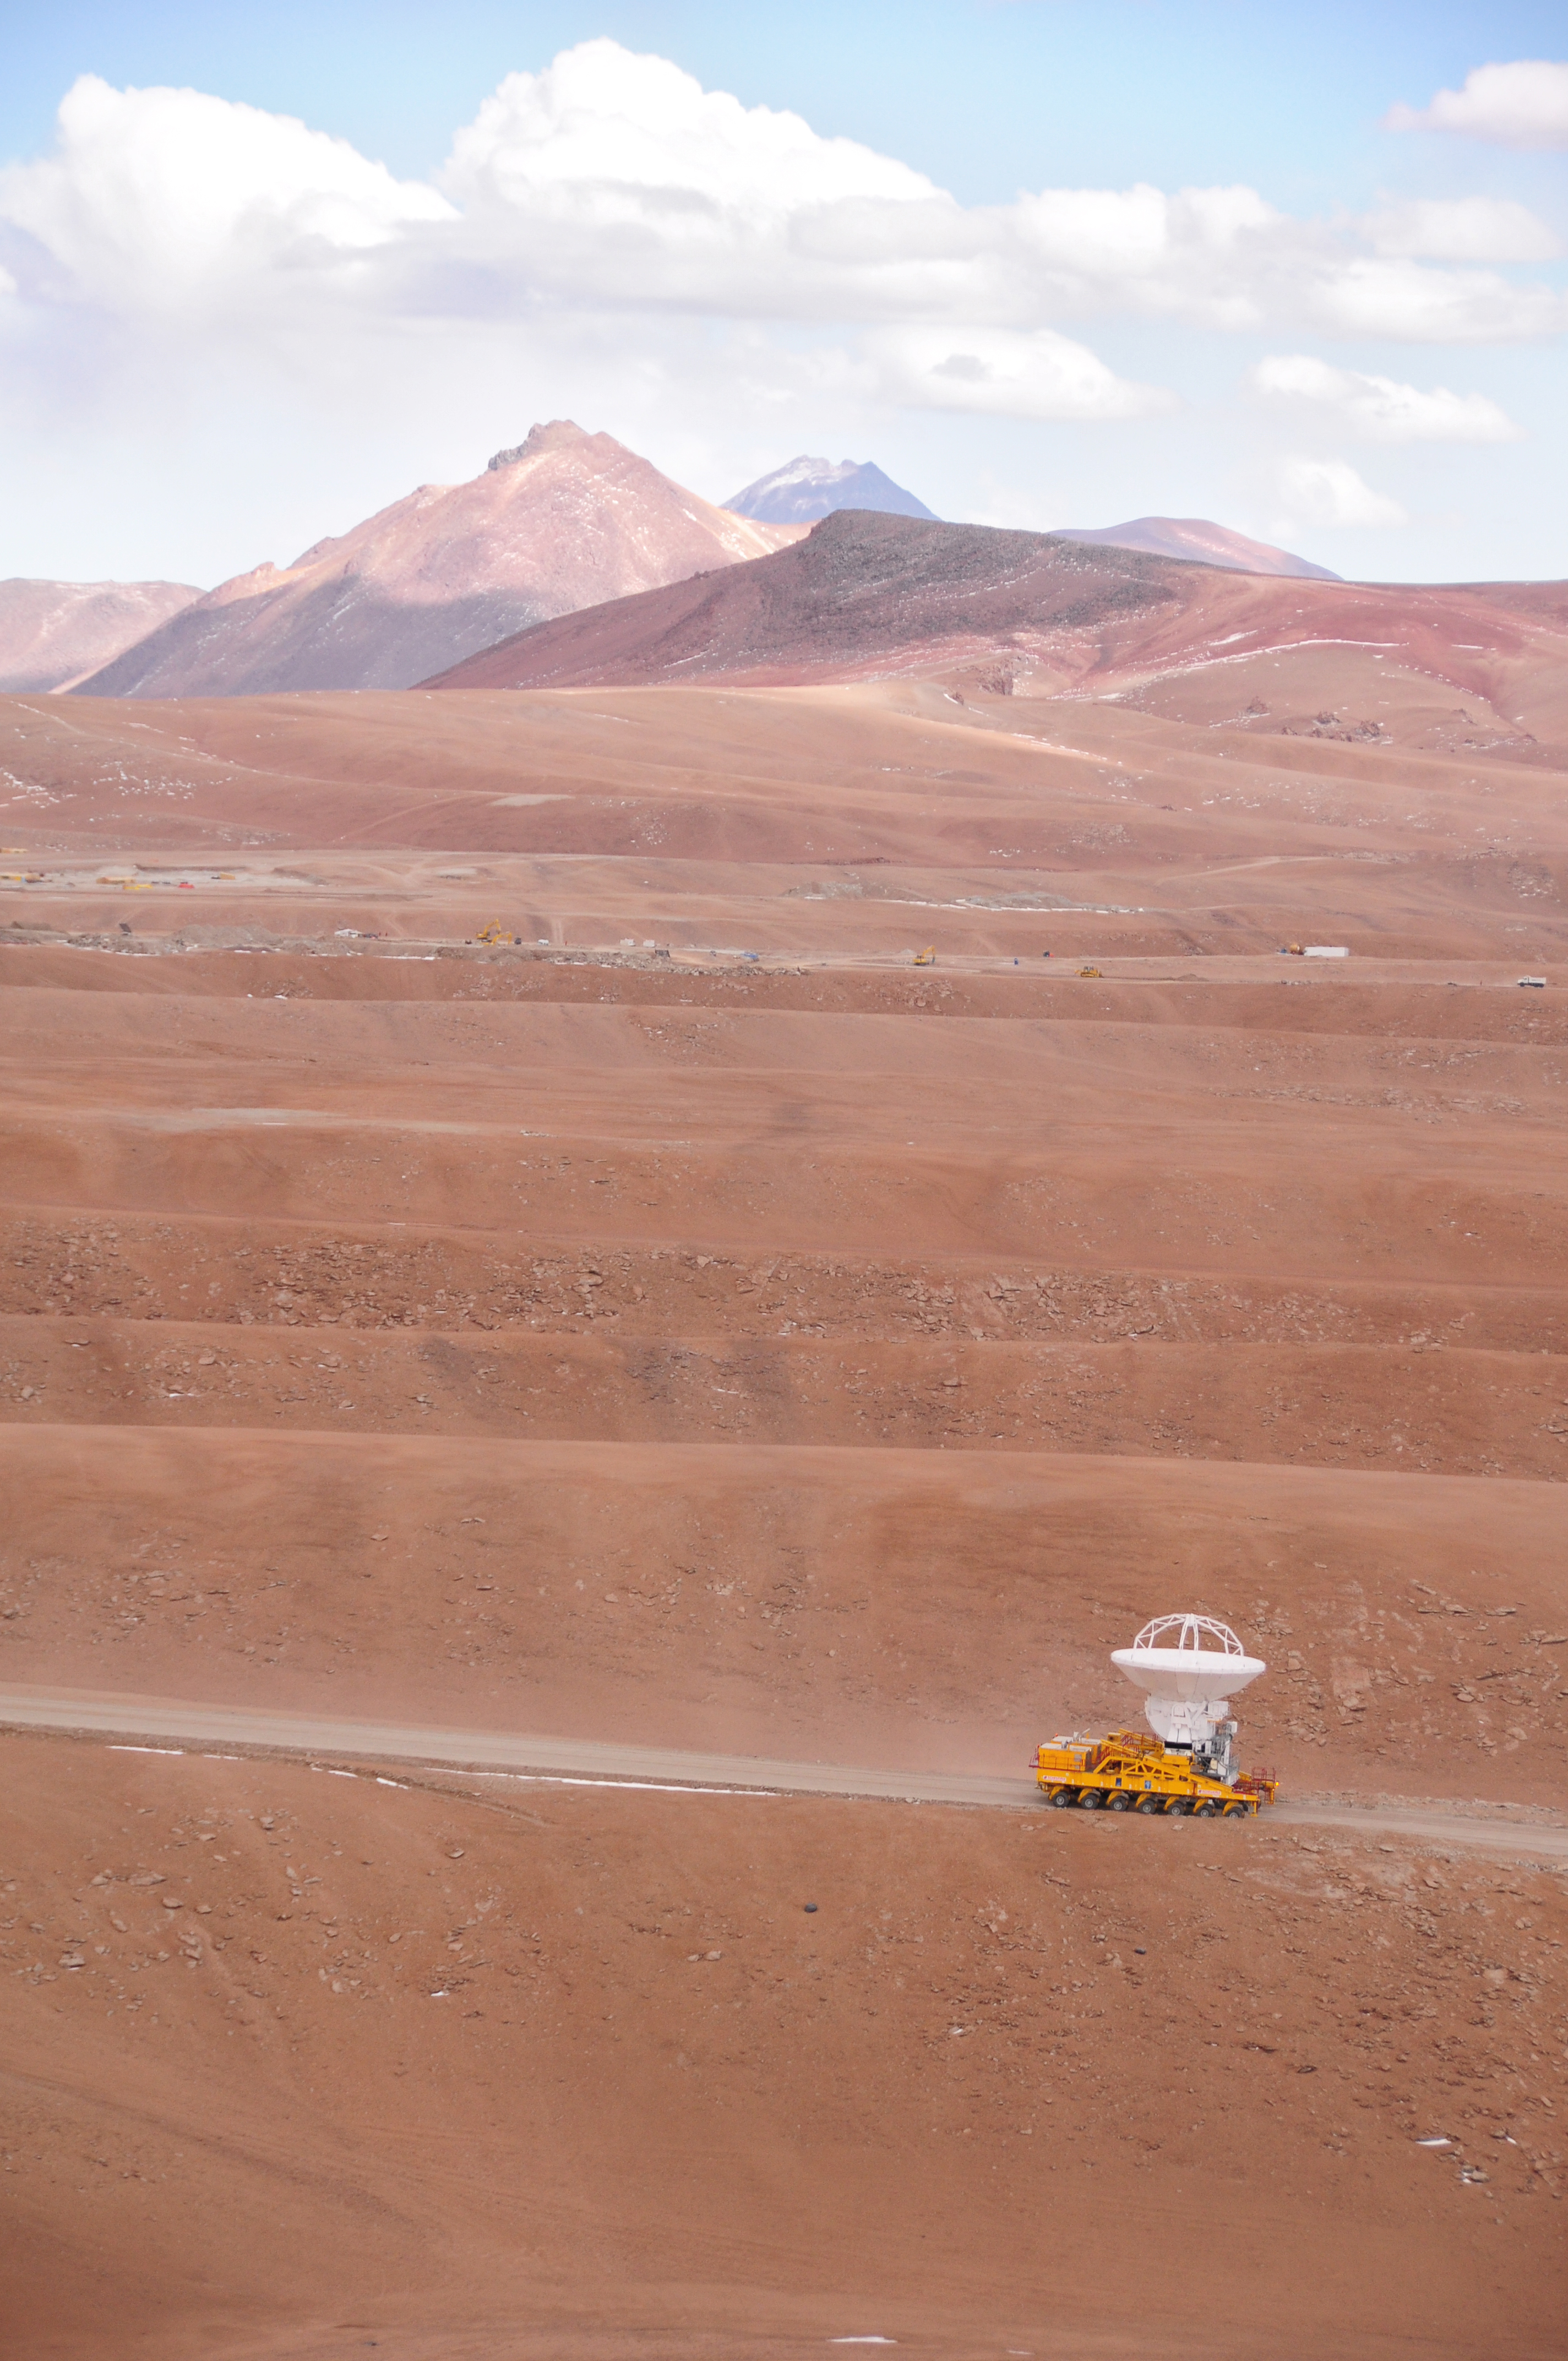

First antenna

September 17, 2009: An ALMA antenna en route from the Operations Support Facility to the plateau of Chajnantor for the first time. The ALMA transporter vehicle carefully carries the state-of-the-art antenna, with a diameter of 12 meters and a weight of about 100 tons, on the 28 km journey to the Array Operations Site, which is at an altitude of 5000 m. The antenna is designed to withstand the harsh conditions at the high site, where the extremely dry and rarefied air is ideal for ALMA’s observations of the universe at millimeter- and submillimeter-wavelengths.

Credit: Ralph Bennett - ALMA (ESO/NAOJ/NRAO)